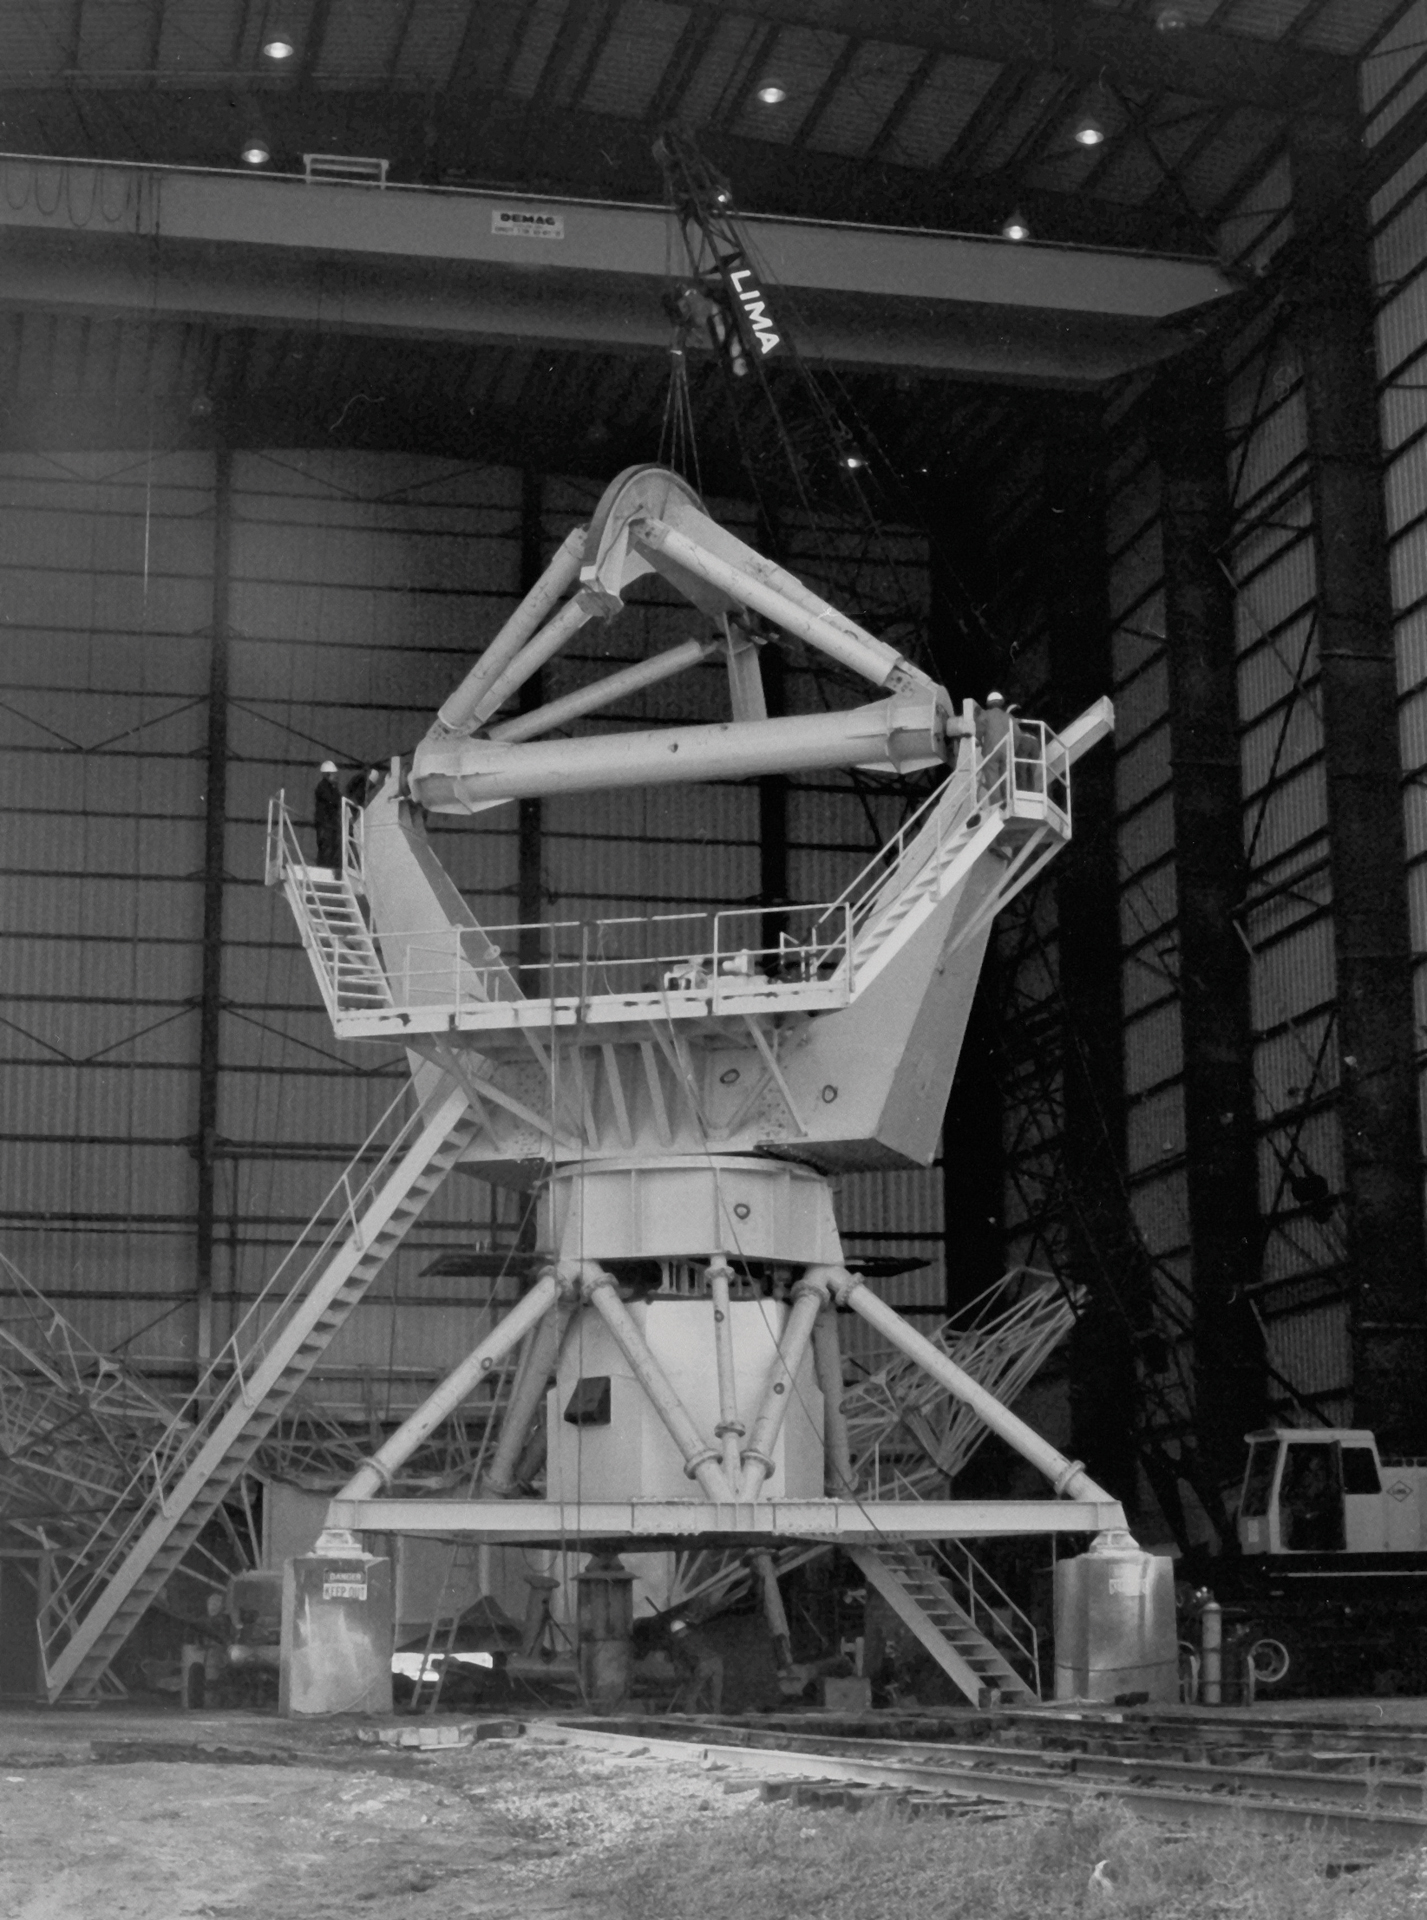

Antenna Assembly at the VLA

The 28 antennas of the Very Large Array were assembled inside a large building in the middle of the New Mexico desert. In this photo, the base with its azimuth gear are in place, but the altitude gear has not been attached. It is the toothy ring sitting on the floor in the back.

Credit: NRAO/AUI/NSF